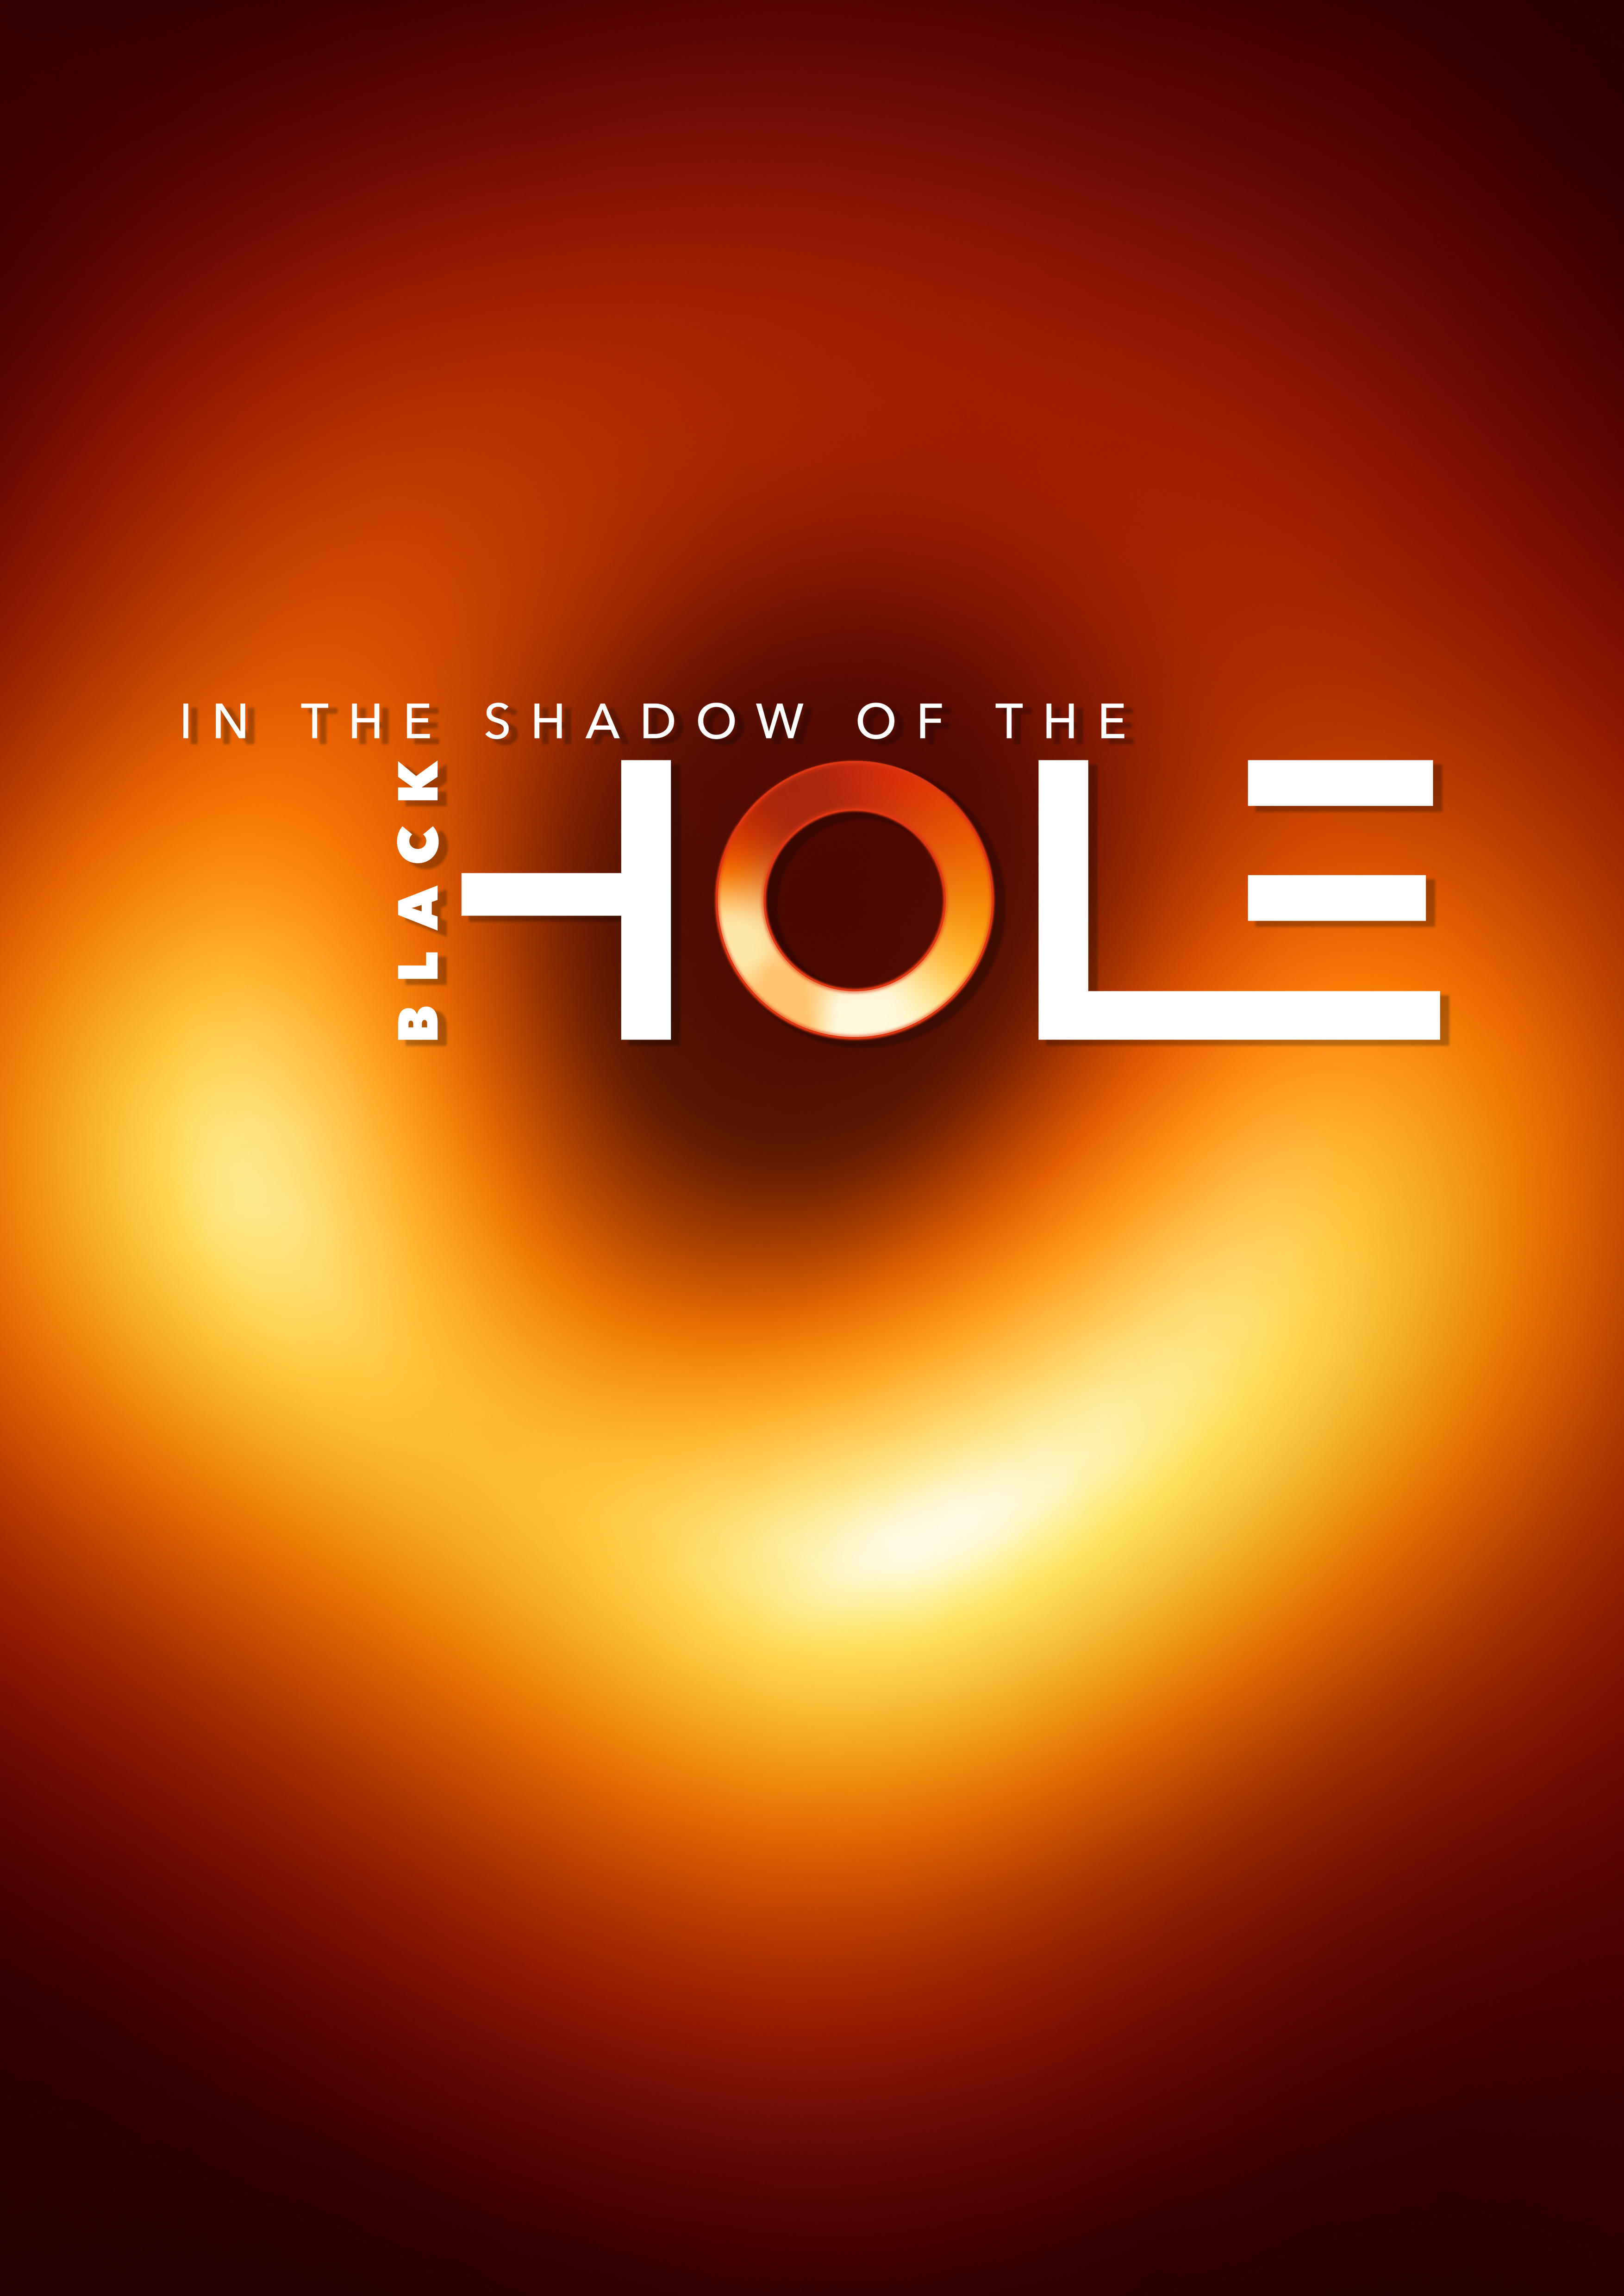

In the Shadow of the Black Hole (Portrait Poster)

This image shows the key visual —In the Shadow of the Black Hole — in A3 portrait format.

Credit: EHT Collaboration/ESO